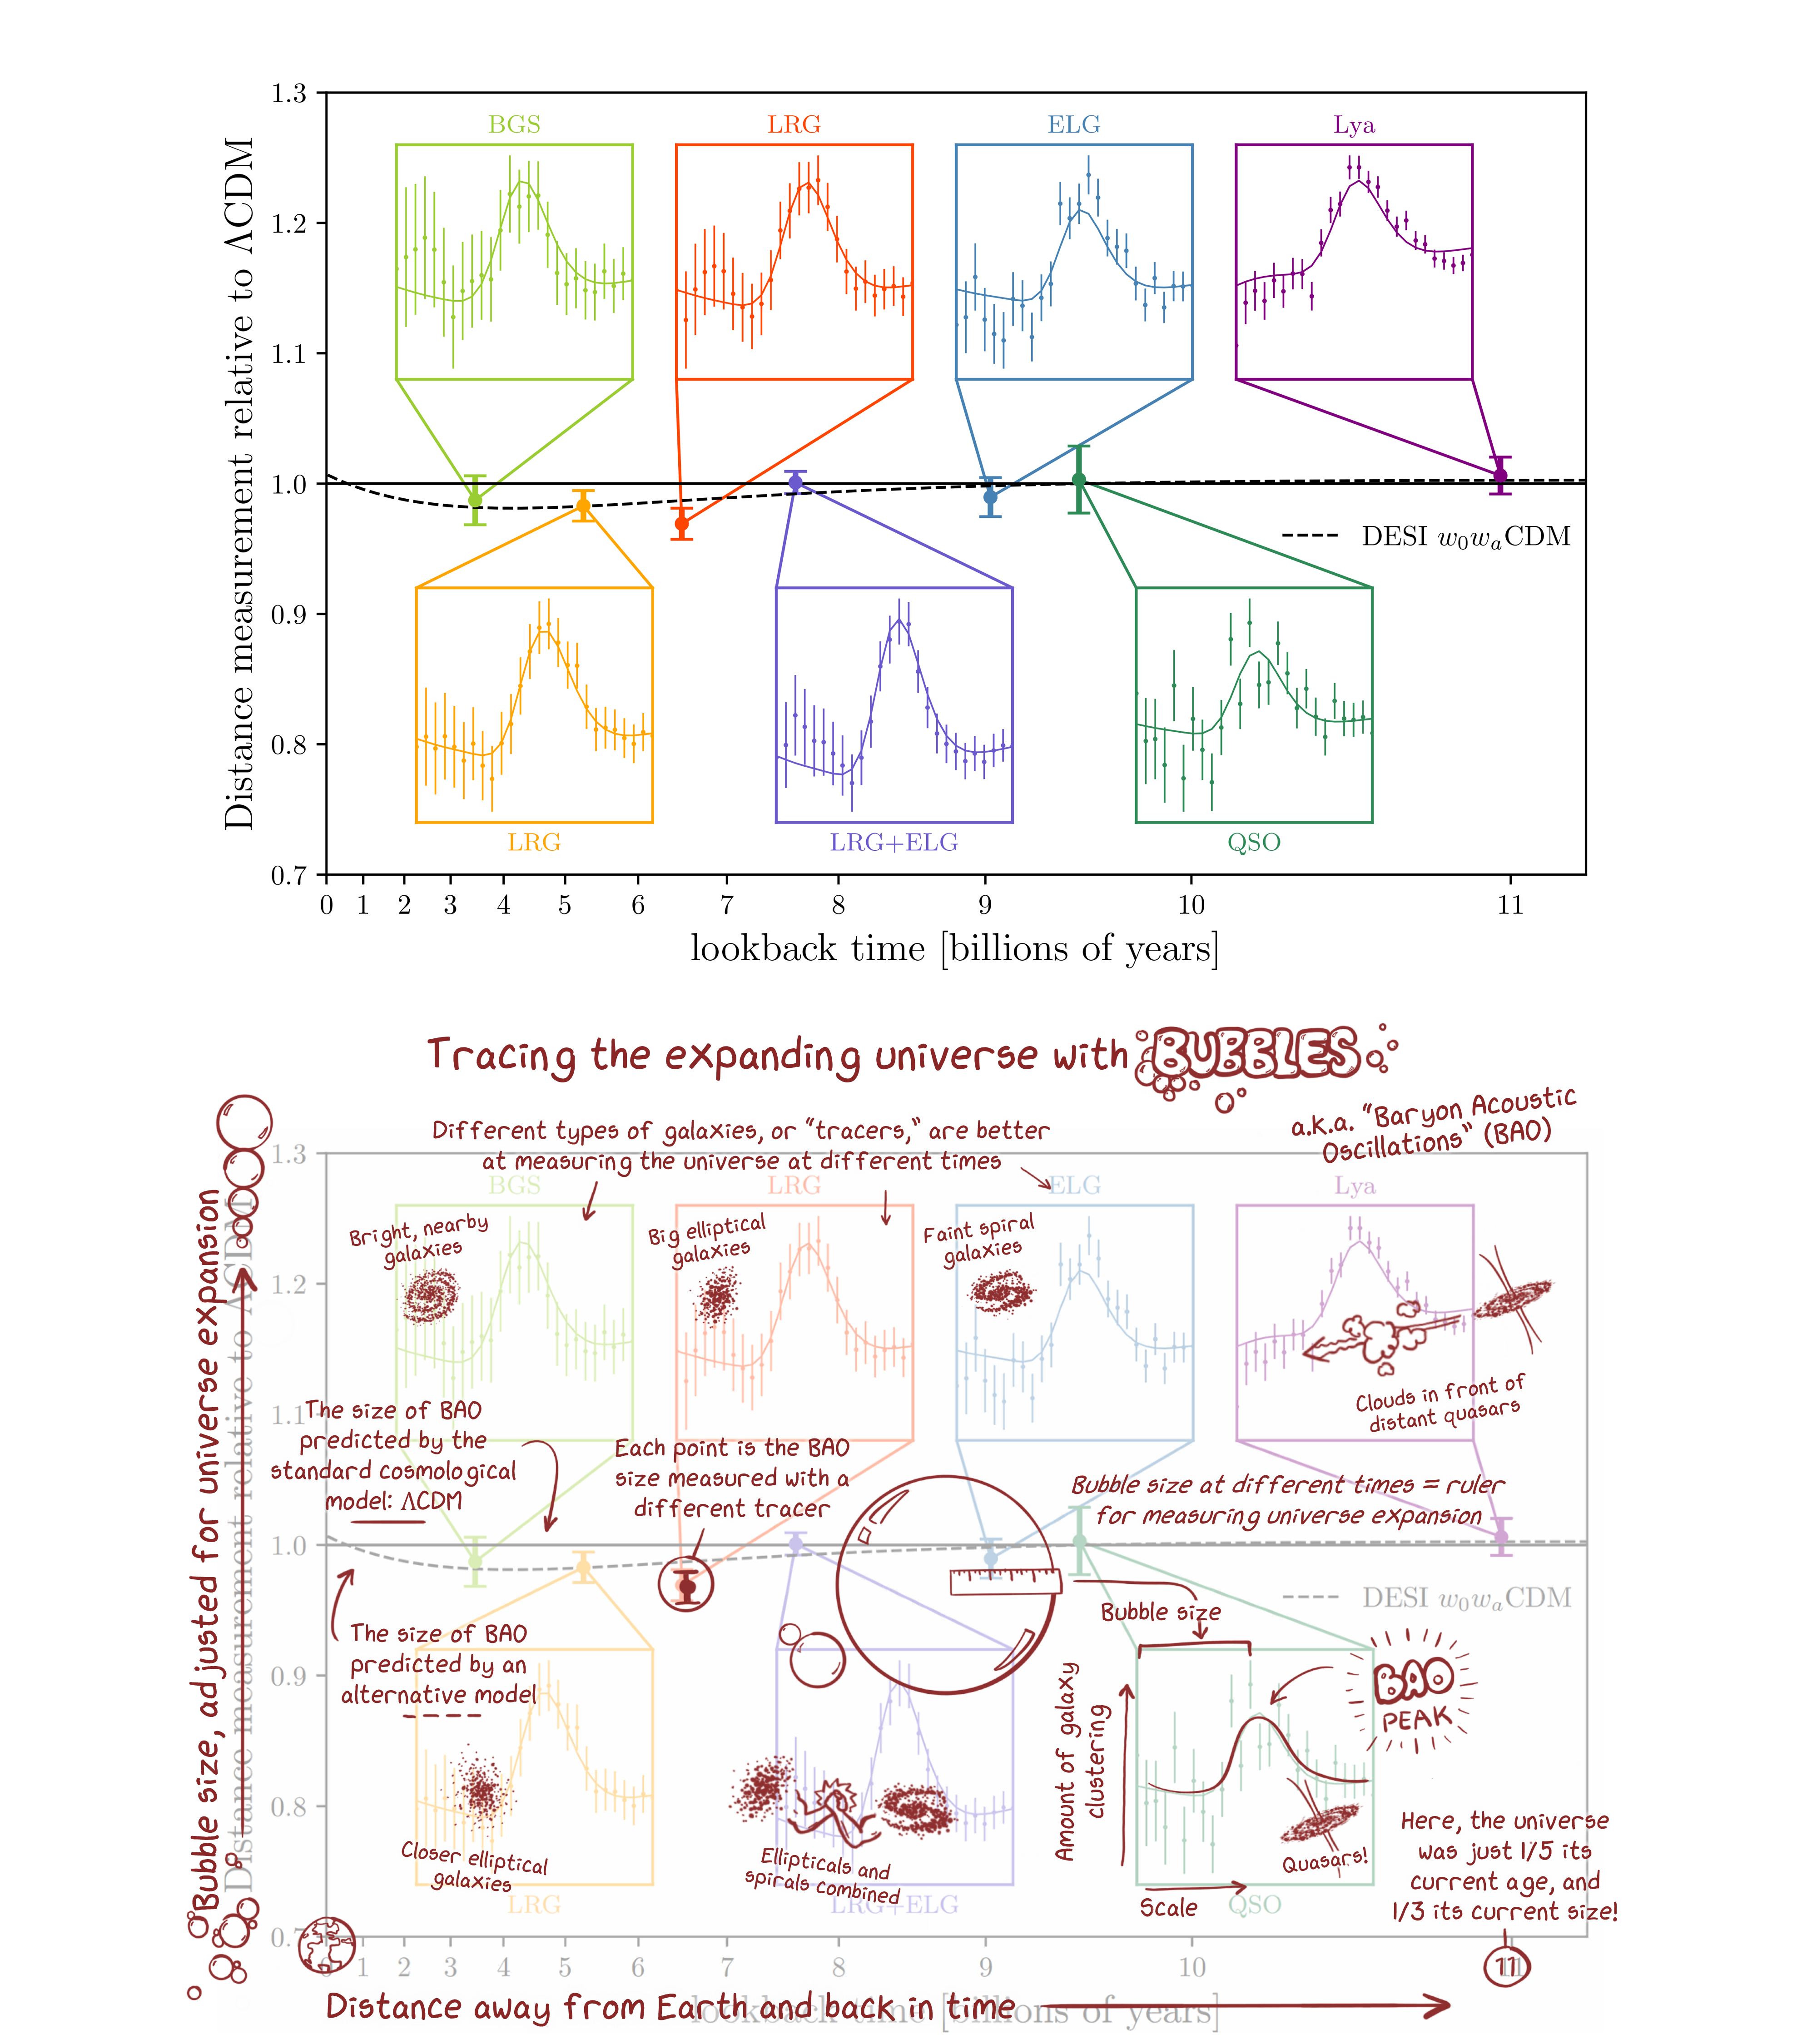

How Baryon Acoustic Oscillations Are Used to Measure the Expanding Universe

This Hubble diagram from the Dark Energy Spectroscopic Instrument (DESI) reveals a characteristic pattern — baryon acoustic oscillations, or BAO ‘bubbles’ — at different ages of the Universe. The amount of dark energy determines how fast the Universe grows, and therefore the size of the bubbles. The solid and dashed lines represent predictions of how big the bubbles will be depending on whether dark energy evolves with time or not. DESI will gather more data to determine which model is a better description of the Universe.

Credit: DESI collaboration/A. de Mattia